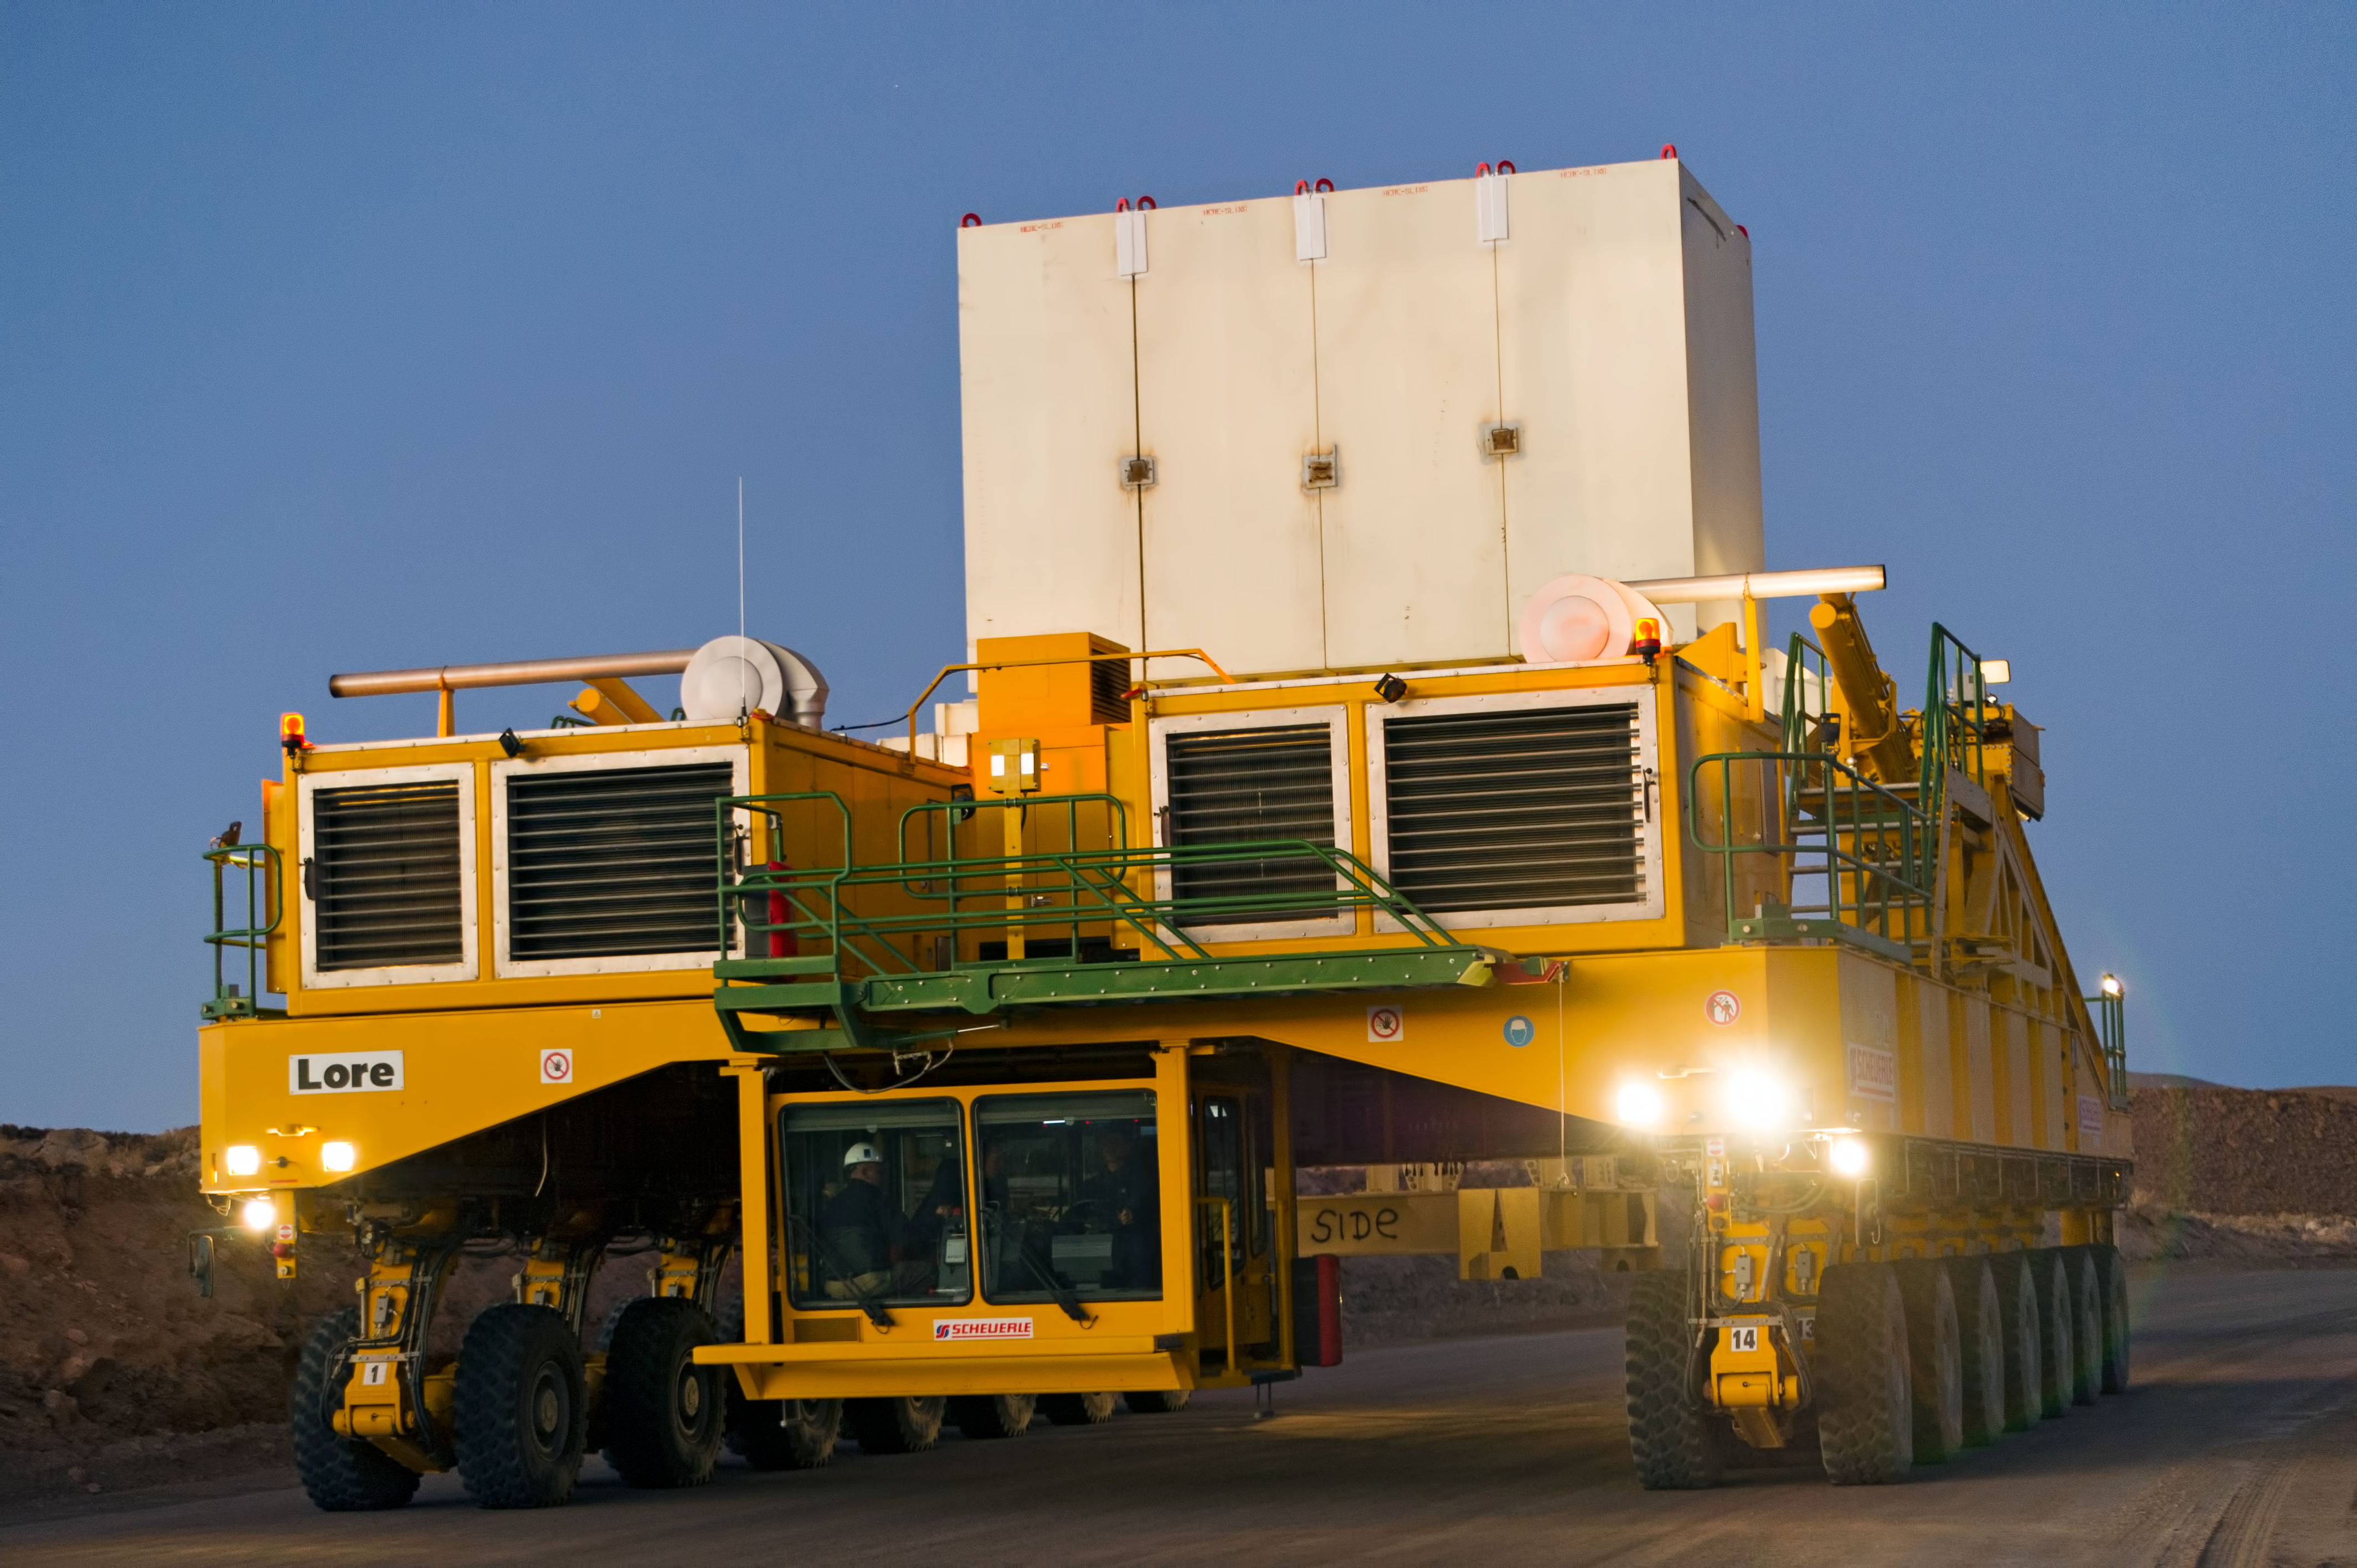

Lore in training

Lore, one of the two ALMA transporters, drives down the 28-kilometre road from the 5000-metre altitude Array Operations Site (AOS) to the 2900-metre Operations Support Facility (OSF). In the picture, taken in June 2010, Lore is being tested as it carries a dummy antenna load (the white structure visible on top). The ALMA transporters, named Lore and Otto, are twin custom vehicles designed to carry the 100-tonne ALMA antennas, and position them with accuracy within millimetres. ALMA, the Atacama Large Millimeter/submillimeter Array, is the largest astronomical project in existence and is a truly global partnership of Europe, North America and East Asia in cooperation with the Republic of Chile. ESO is the European partner in ALMA.

Credit: ESO/José Francisco Salgado (josefrancisco.org)